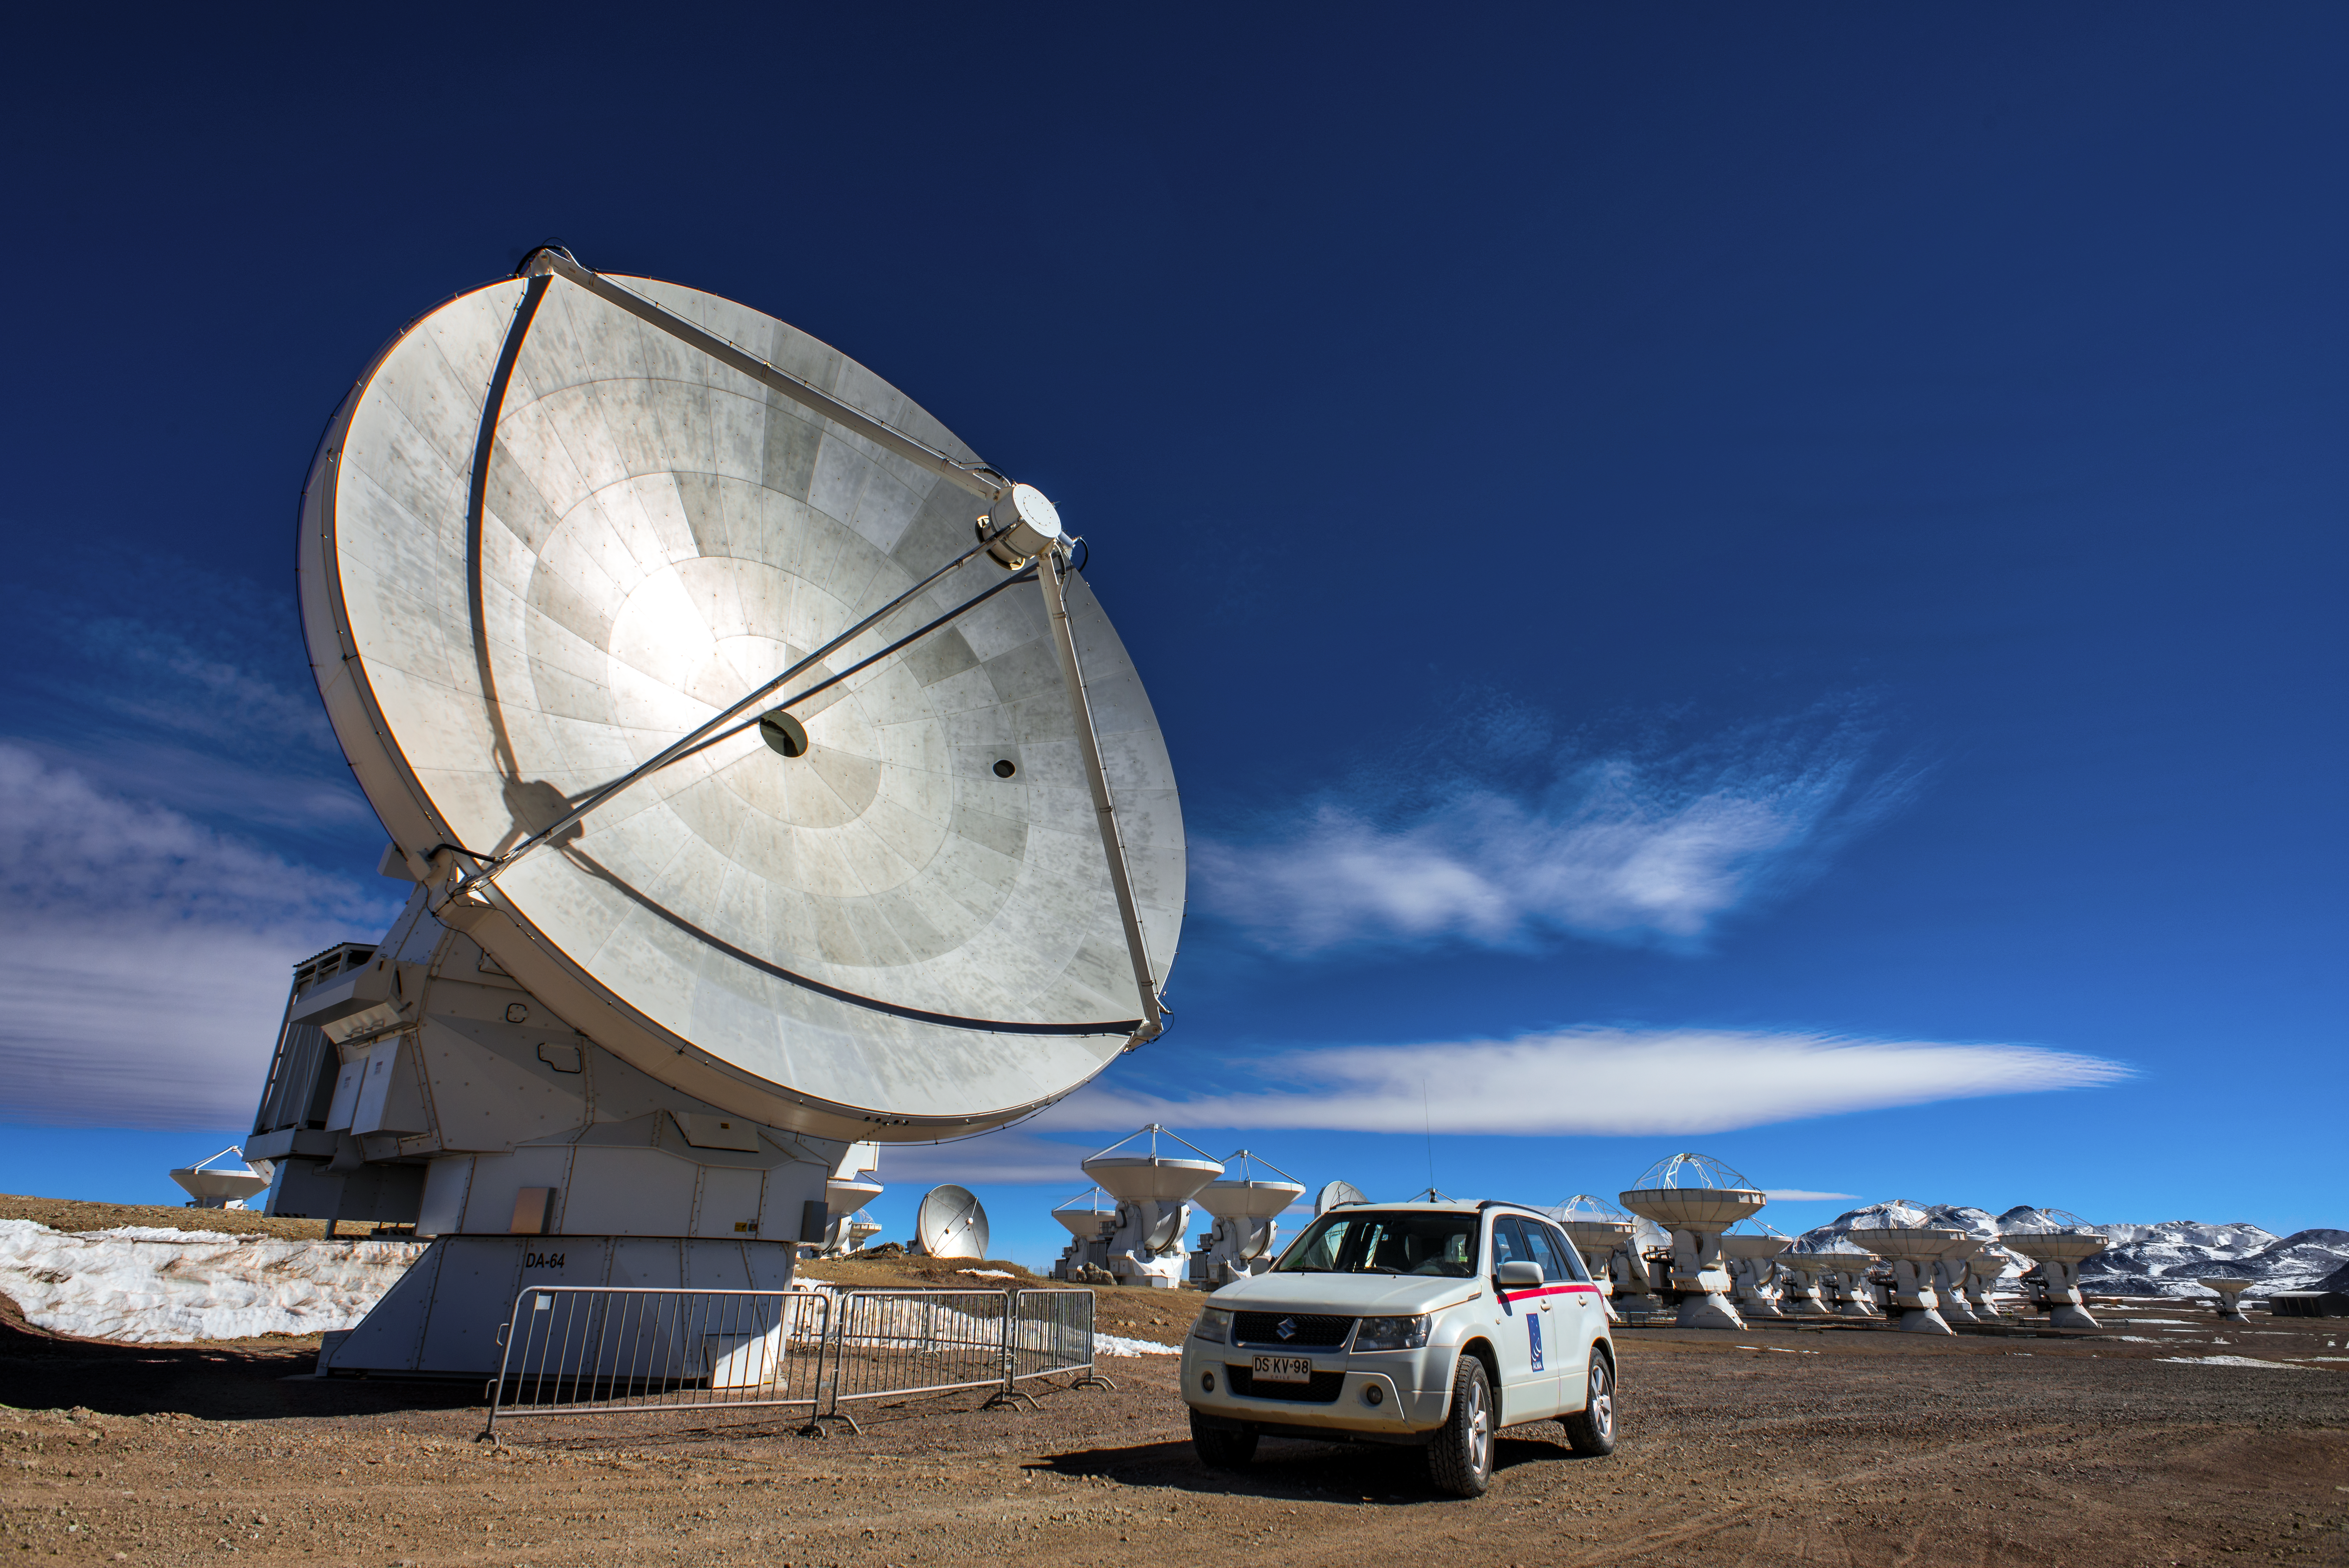

Quite a dish

The Atacama Large Millimeter/submillimeter Array (ALMA) — a state-of-the-art telescope to study light from some of the coldest objects in the Universe — operates high on the Chajnantor plateau in the Chilean Andes. ALMA comprises 66 high-precision antennae, each weighing in at over 100 tons. Here one of the dishes is visible in spectacular close up detail, dwarfing the large car parked beneath it.

Credit: S. Otarola/ESO